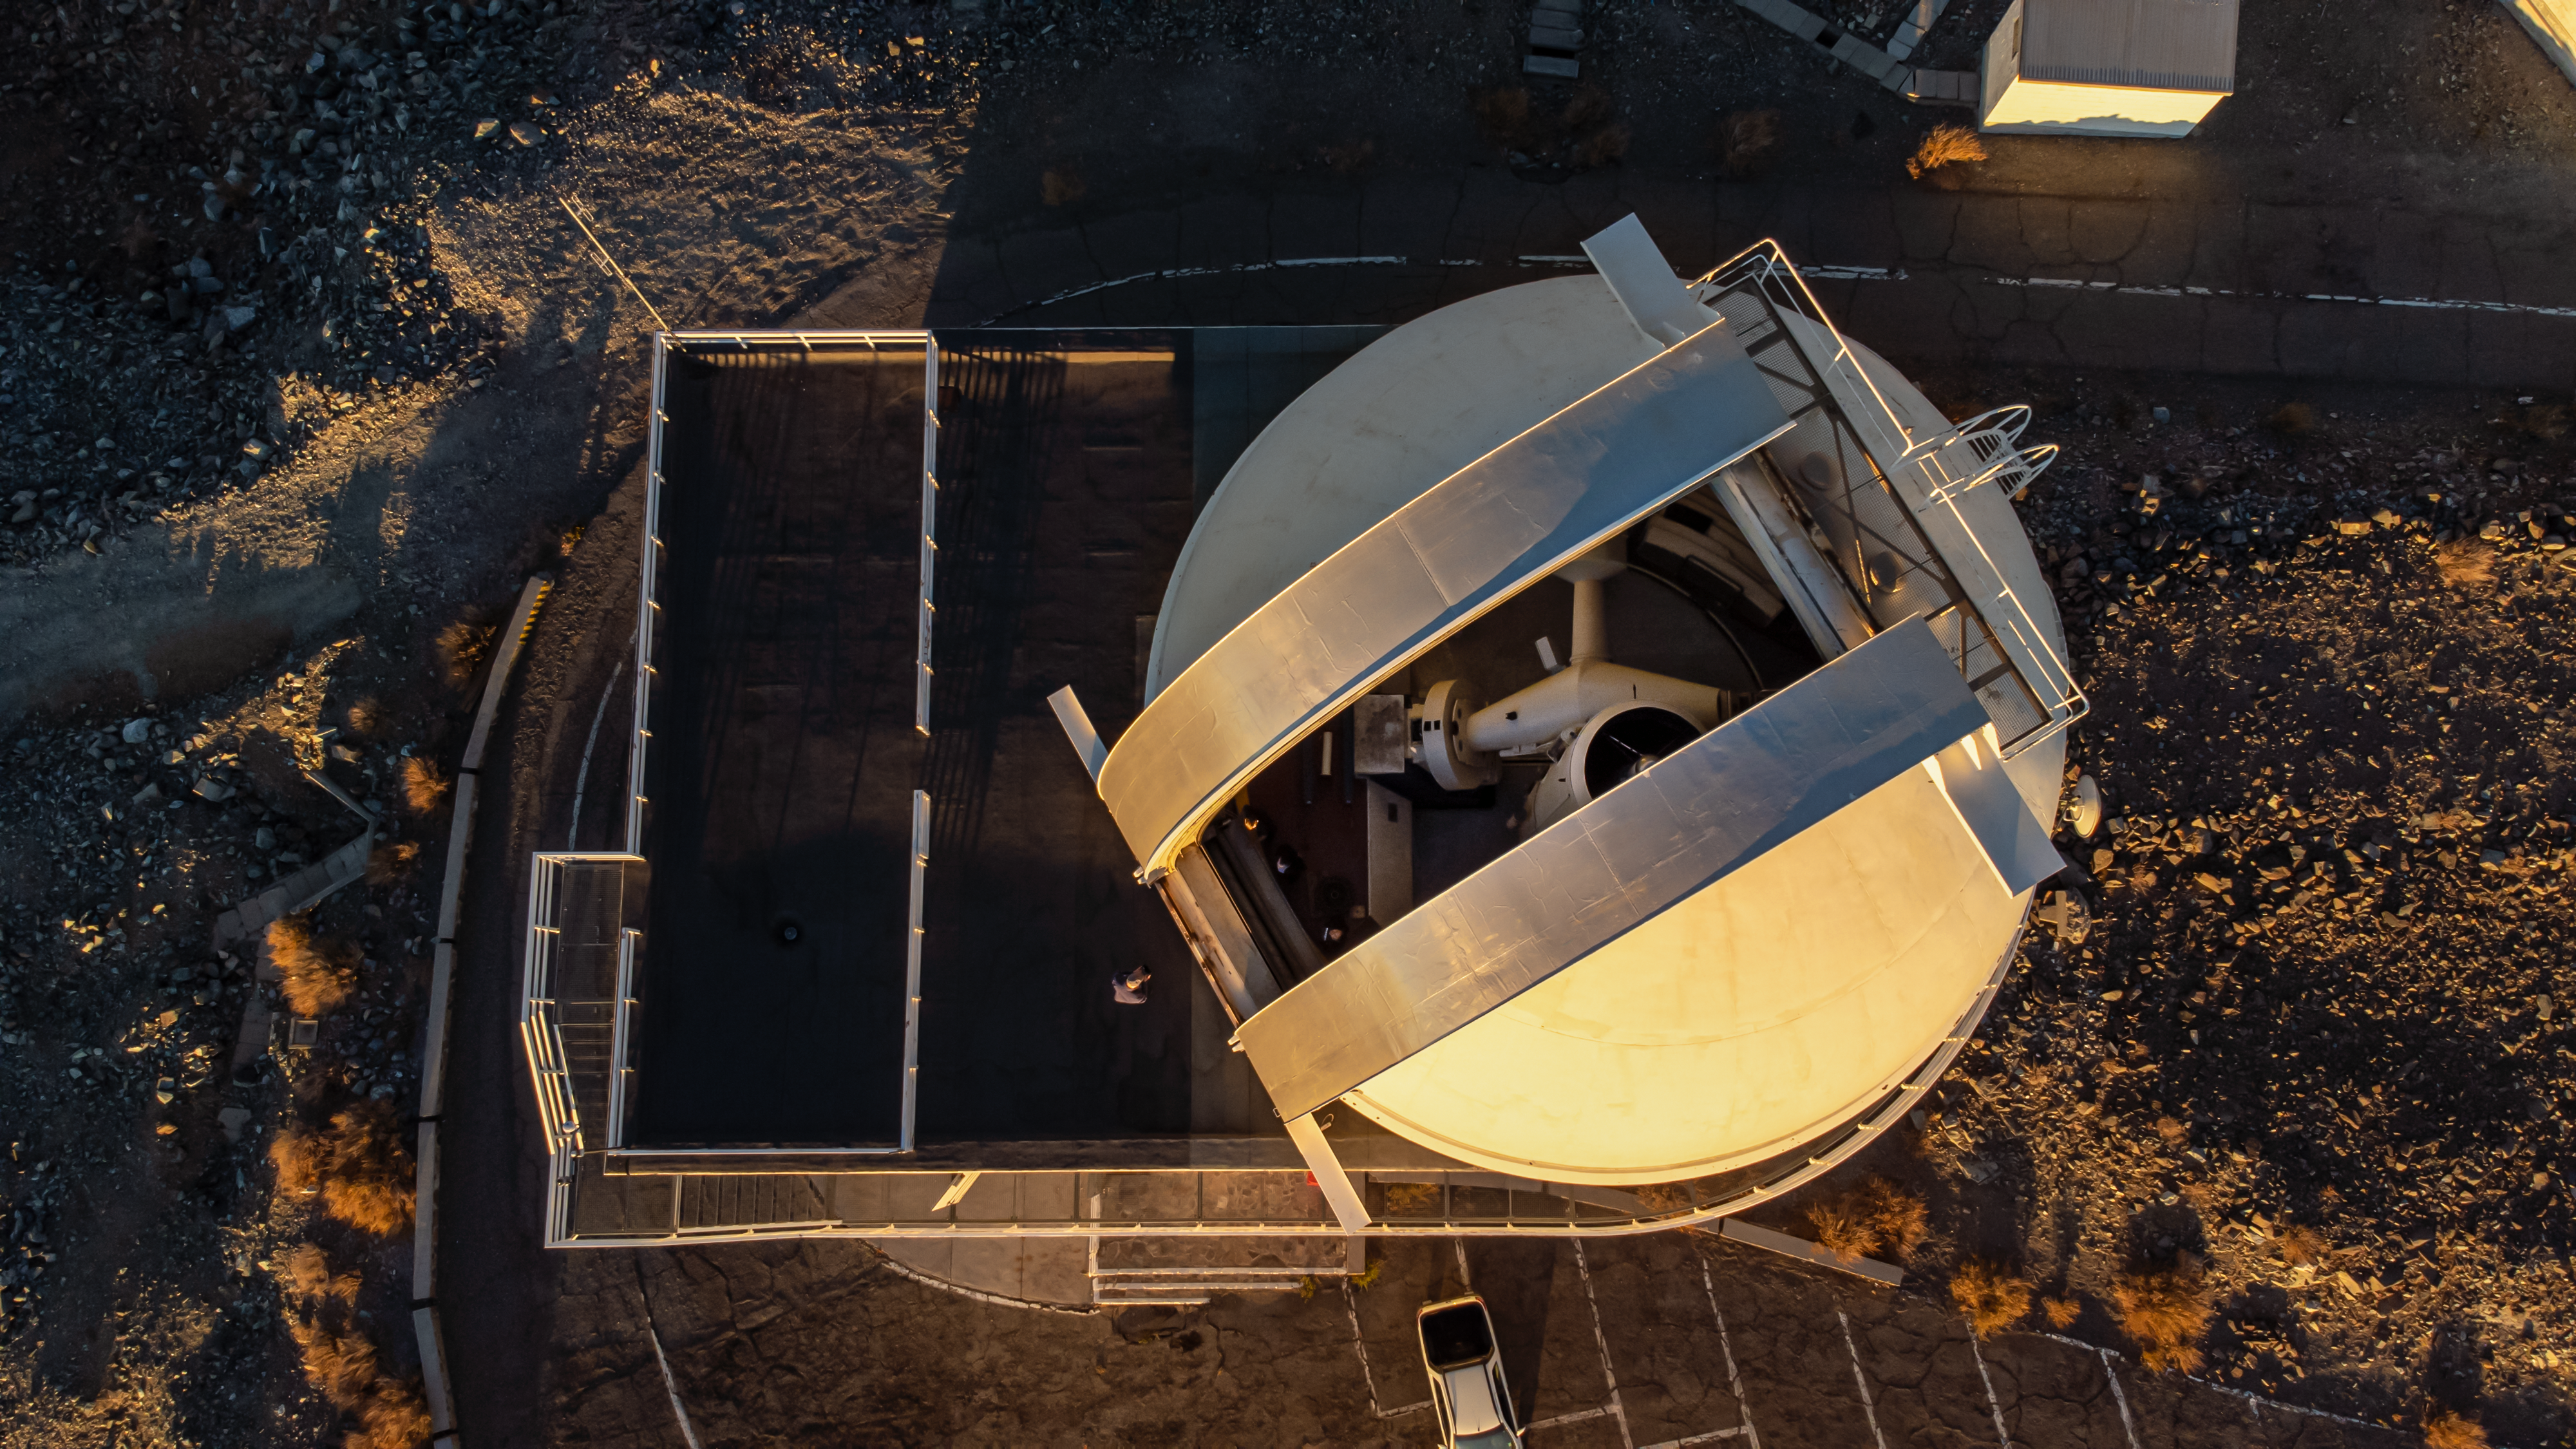

Peekaboo

The telescope peeking out from its dome is the 1.52-metre telescope at La Silla Observatory. Being over 55 years old, the 1.52-metre is one of the oldest telescopes at ESO and it has participated in laying the foundation for many areas of astronomical research.

Being a special telescope in many ways, it also has a twin, the 1.52-metre telescope at the Observatoire de Haute Provence in France. Both telescopes were specifically designed to do stellar spectroscopy and astrophotography, and the 1.52-m in La Silla involved no less than five instruments, including the B&C spectrograph. This instrument captured the spectrum of the Hale-Bopp comet as it passed by in 1995, one of the first recorded spectrums of a comet.

After over 30 years of service, the 1.52-m at La Silla was decommissioned in 2002. Still sitting in its dome, it peers out over the vast Atacama Desert, and we get to marvel about all the things it has seen in the night sky.

Credit: Zdeněk Bardon/ESO